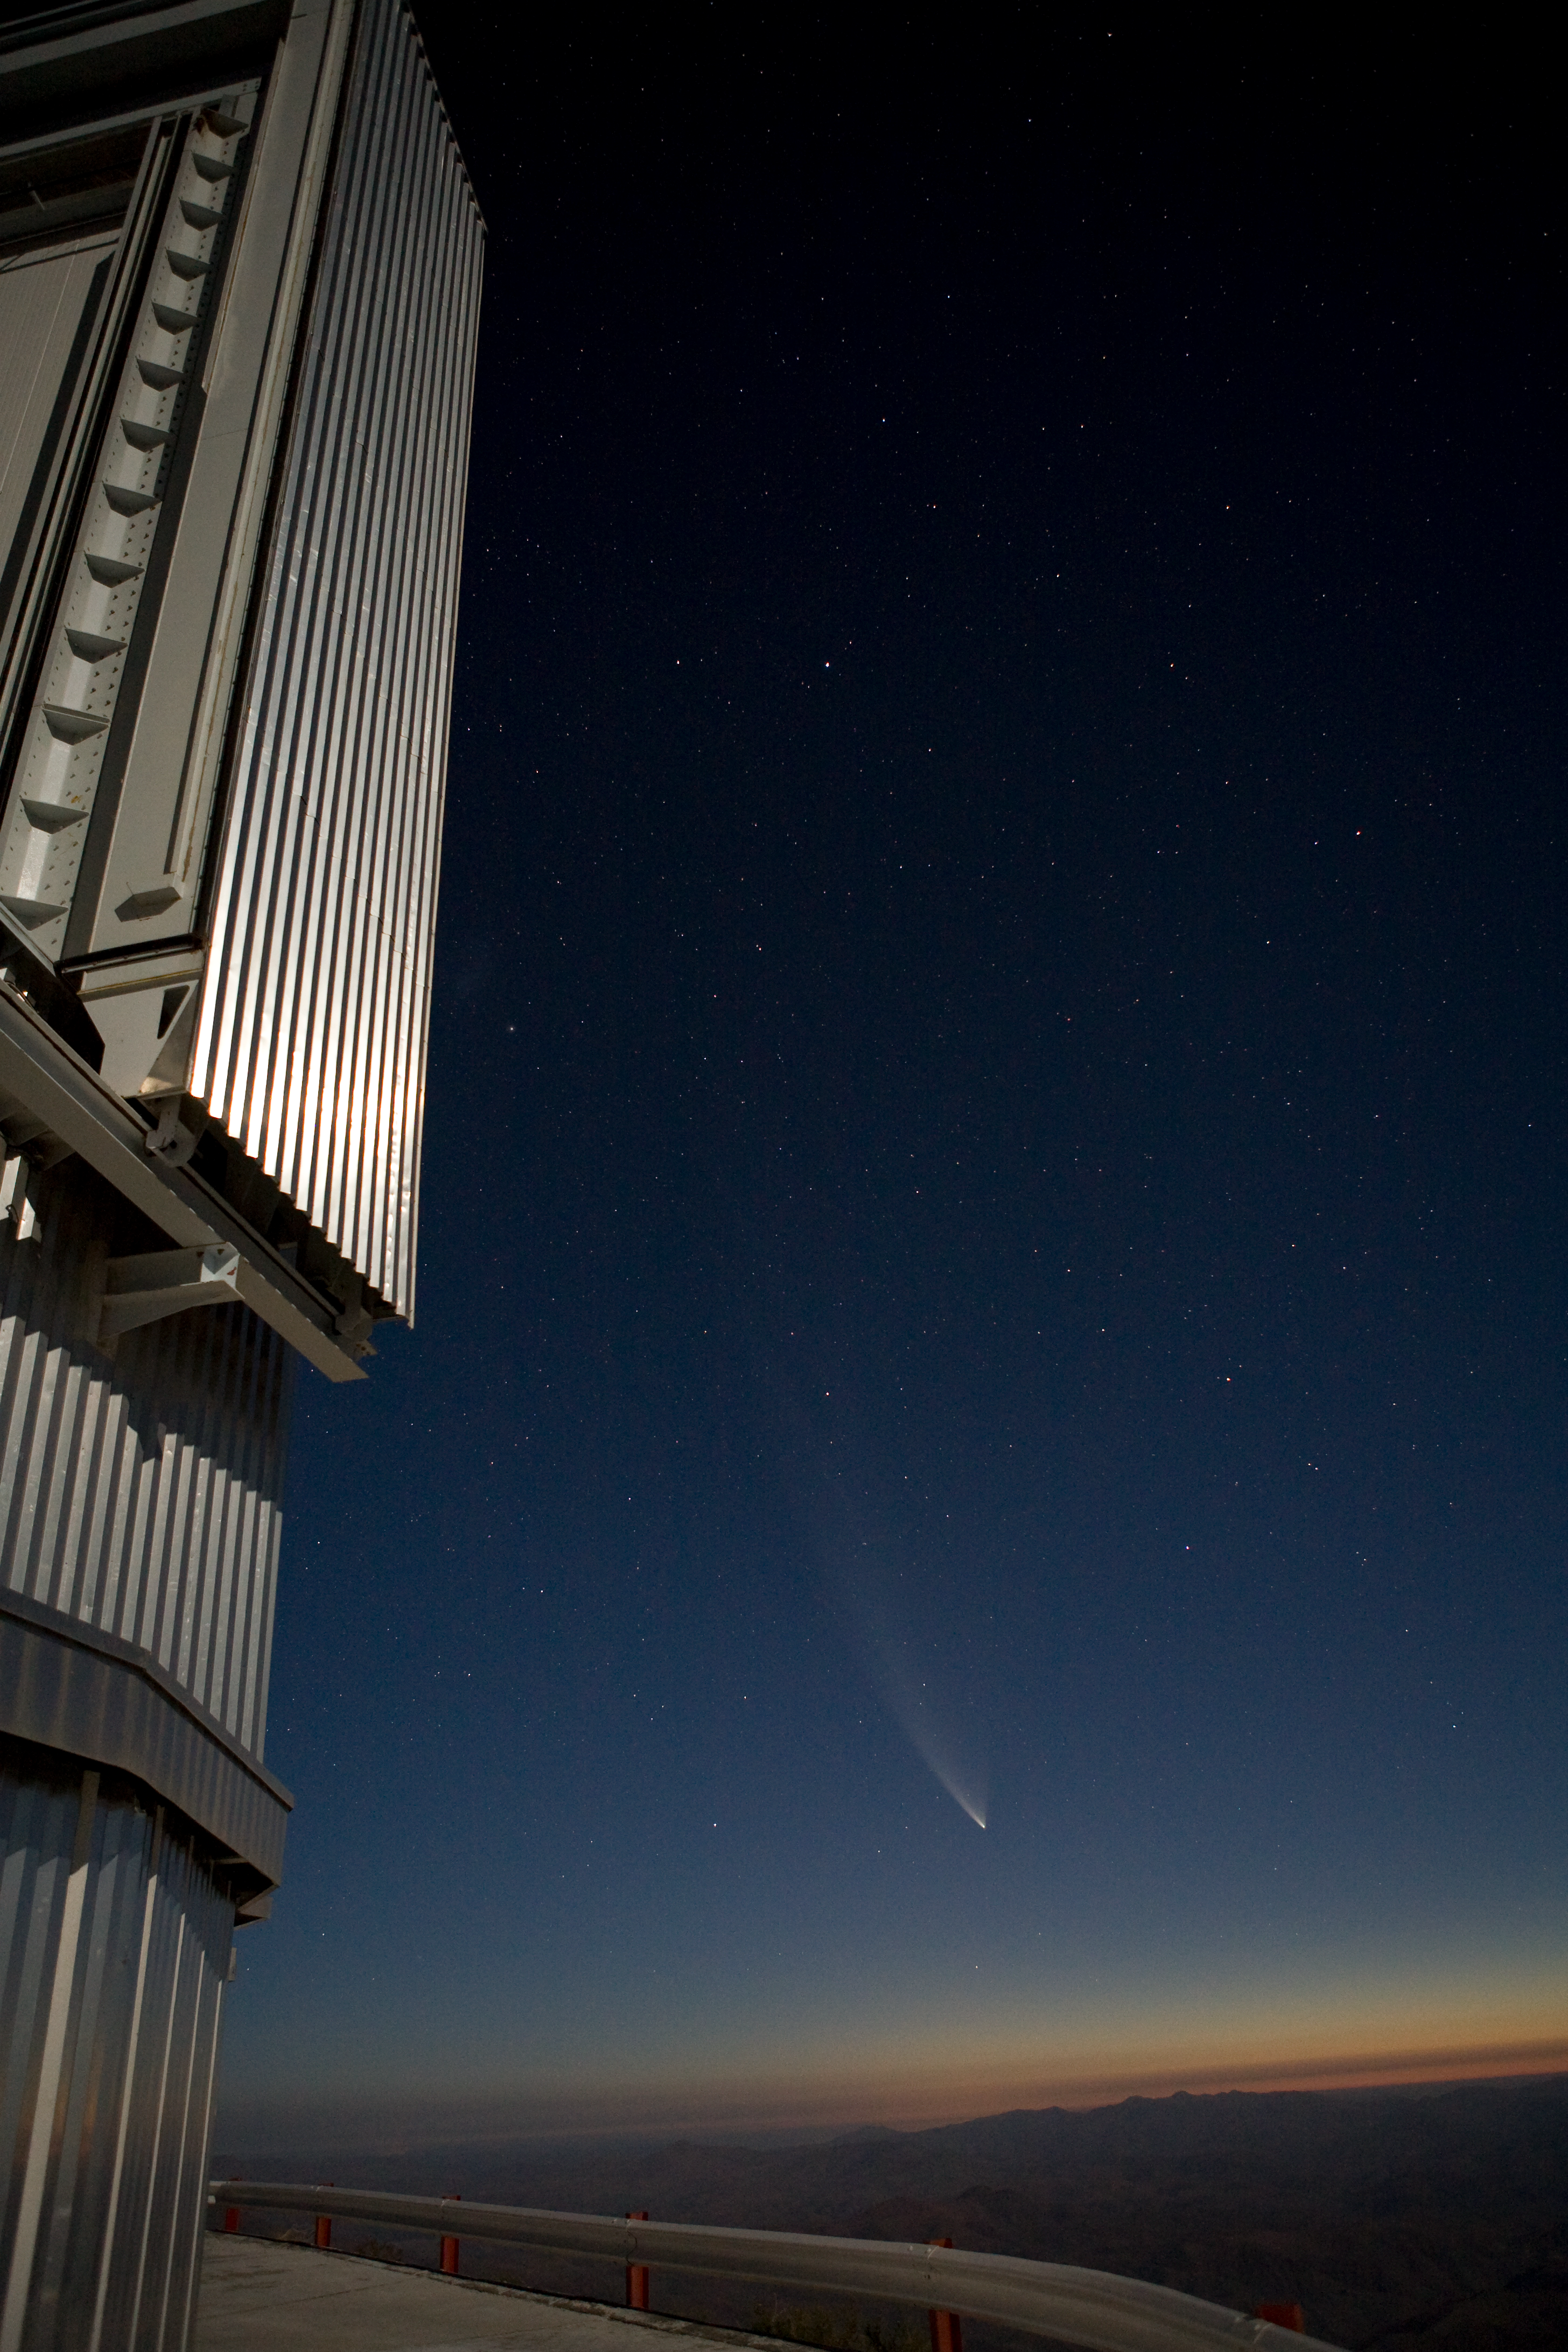

Comet McNaught and NTT dome

Comet McNaught next to the dome of the NTT on La Silla. The picture was taken in January 2007.

Credit: ESO/H.H.Heyer